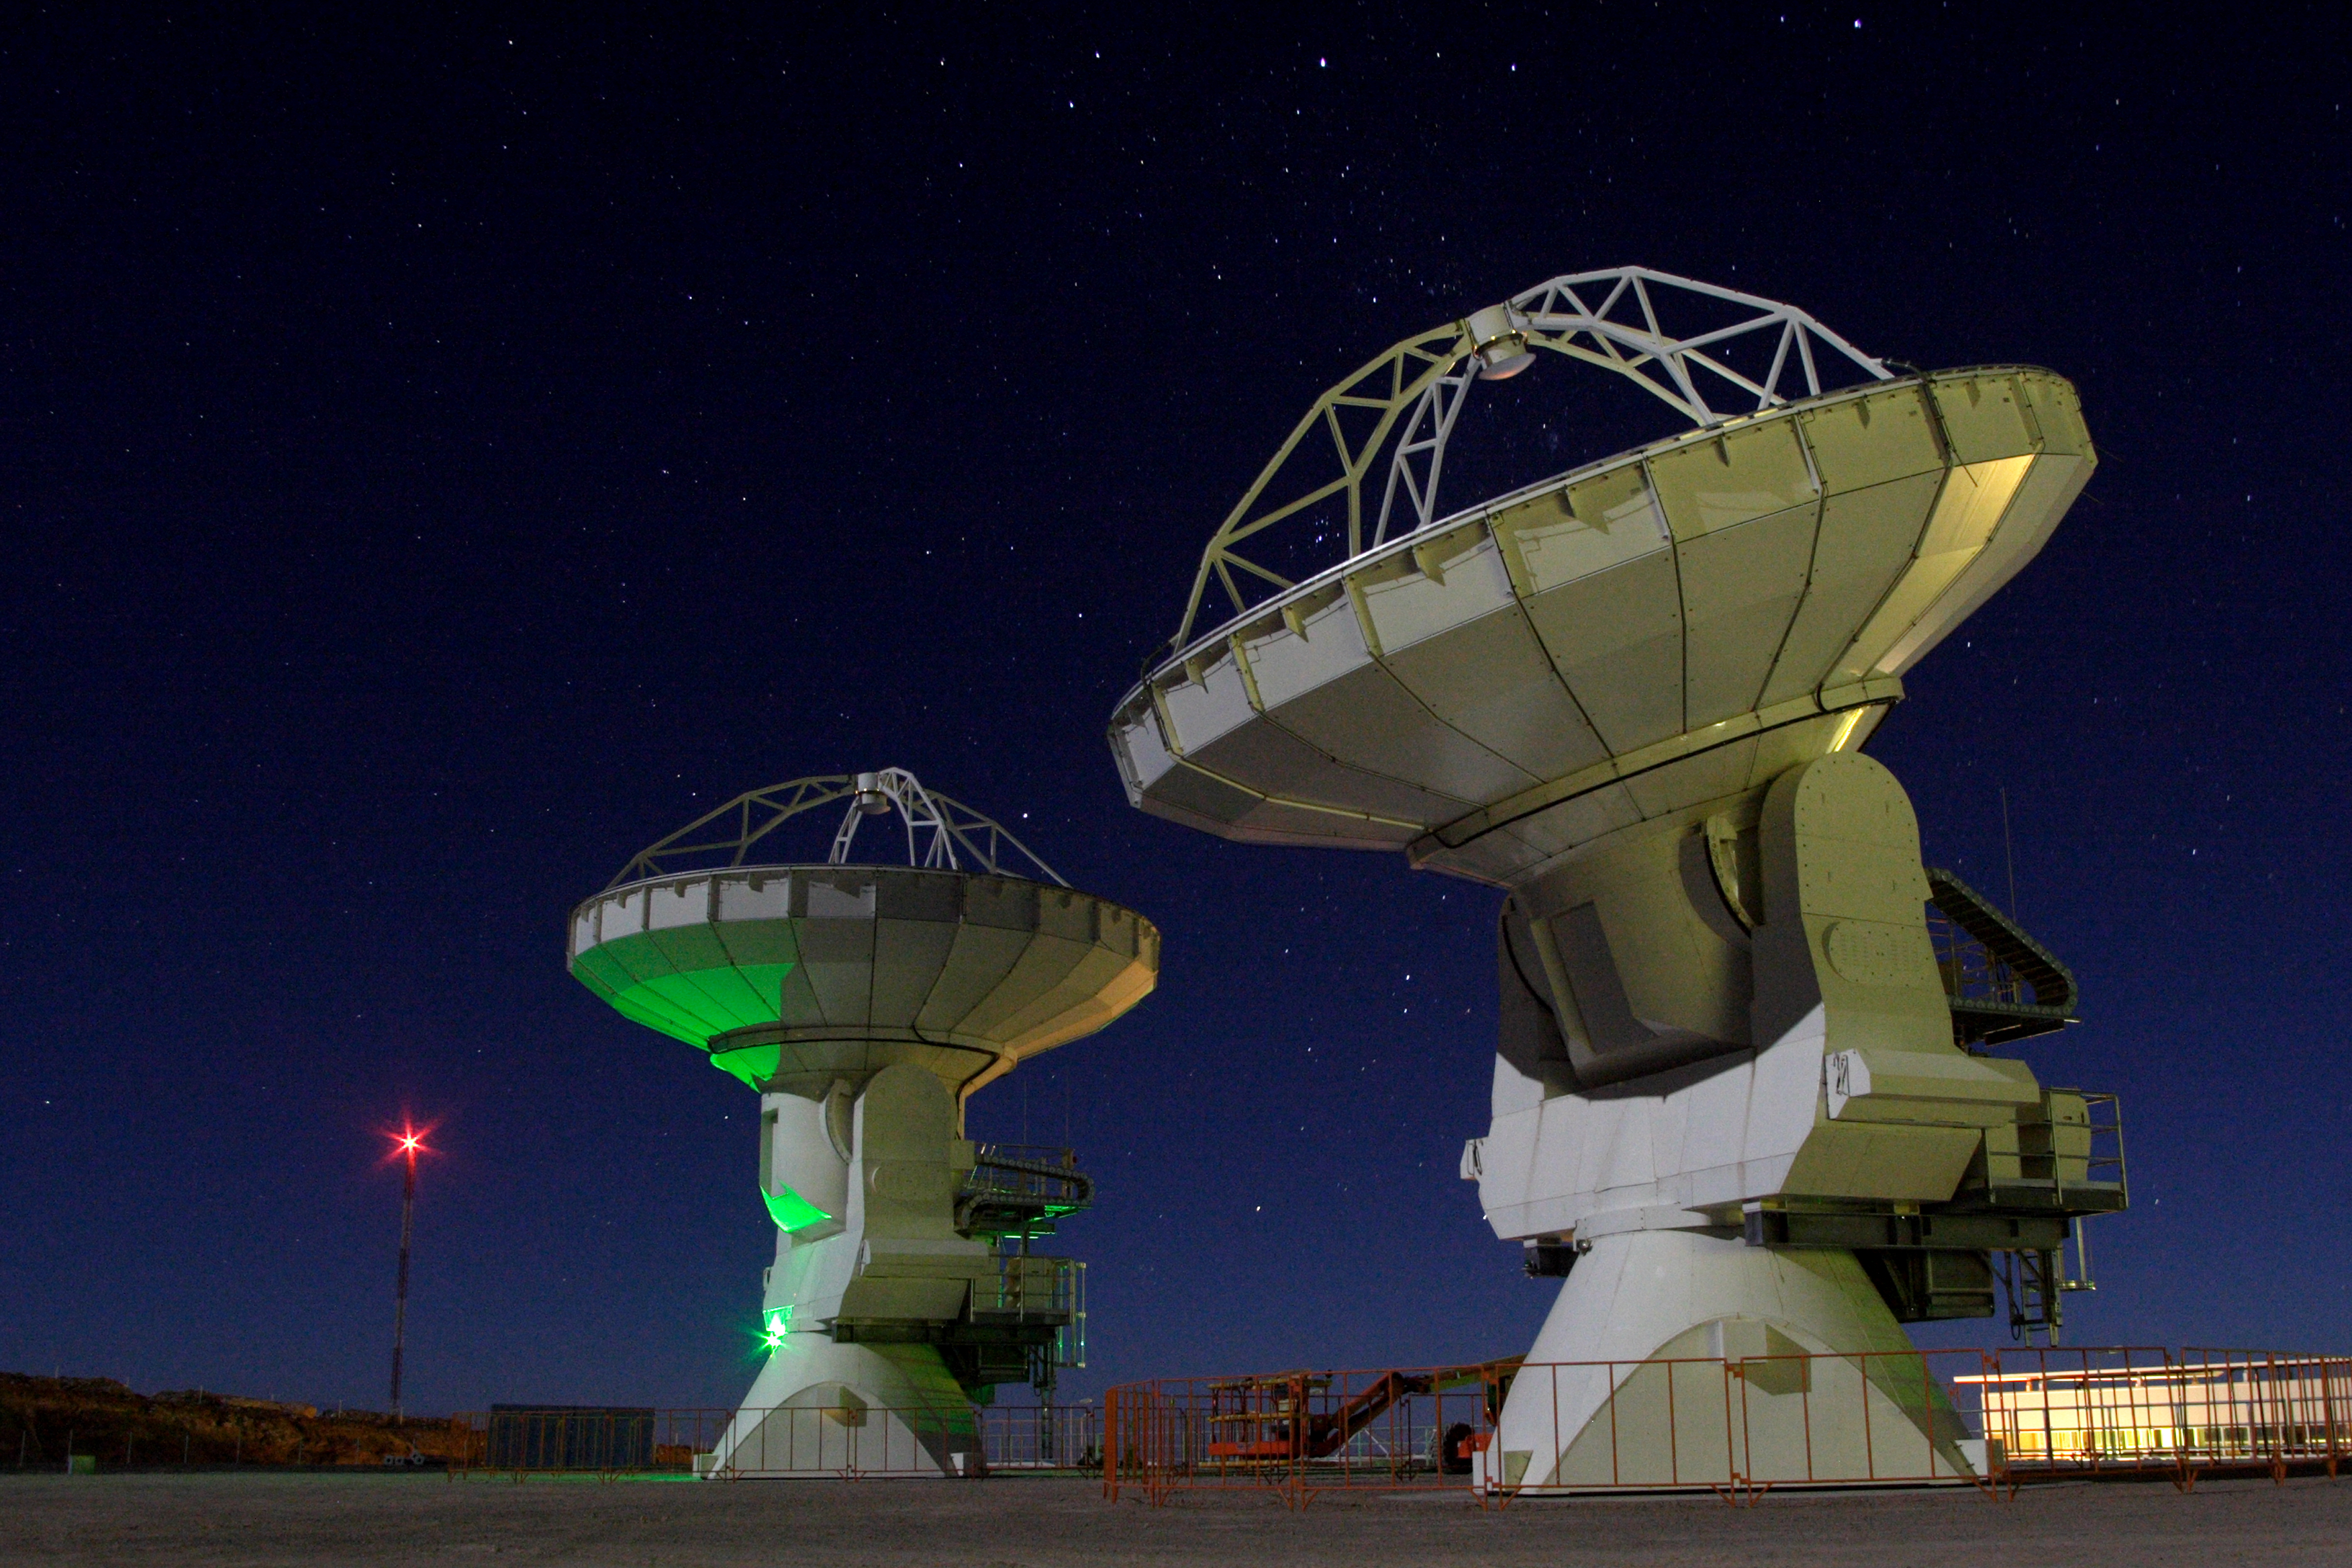

Night at the OSF

Two North American 12-meters sit under the stars at the ALMA Operations Support Facility (OSF). Towards the left of the image in the distance is the Holography Tower. The antennas are able to receive a signal from this tower and use it to make a map of their surfaces. The individual panels that make up their surface can then be adjusted so that the surface is as close to being perfect parabola as possible.

Credit: Carlos Padilla